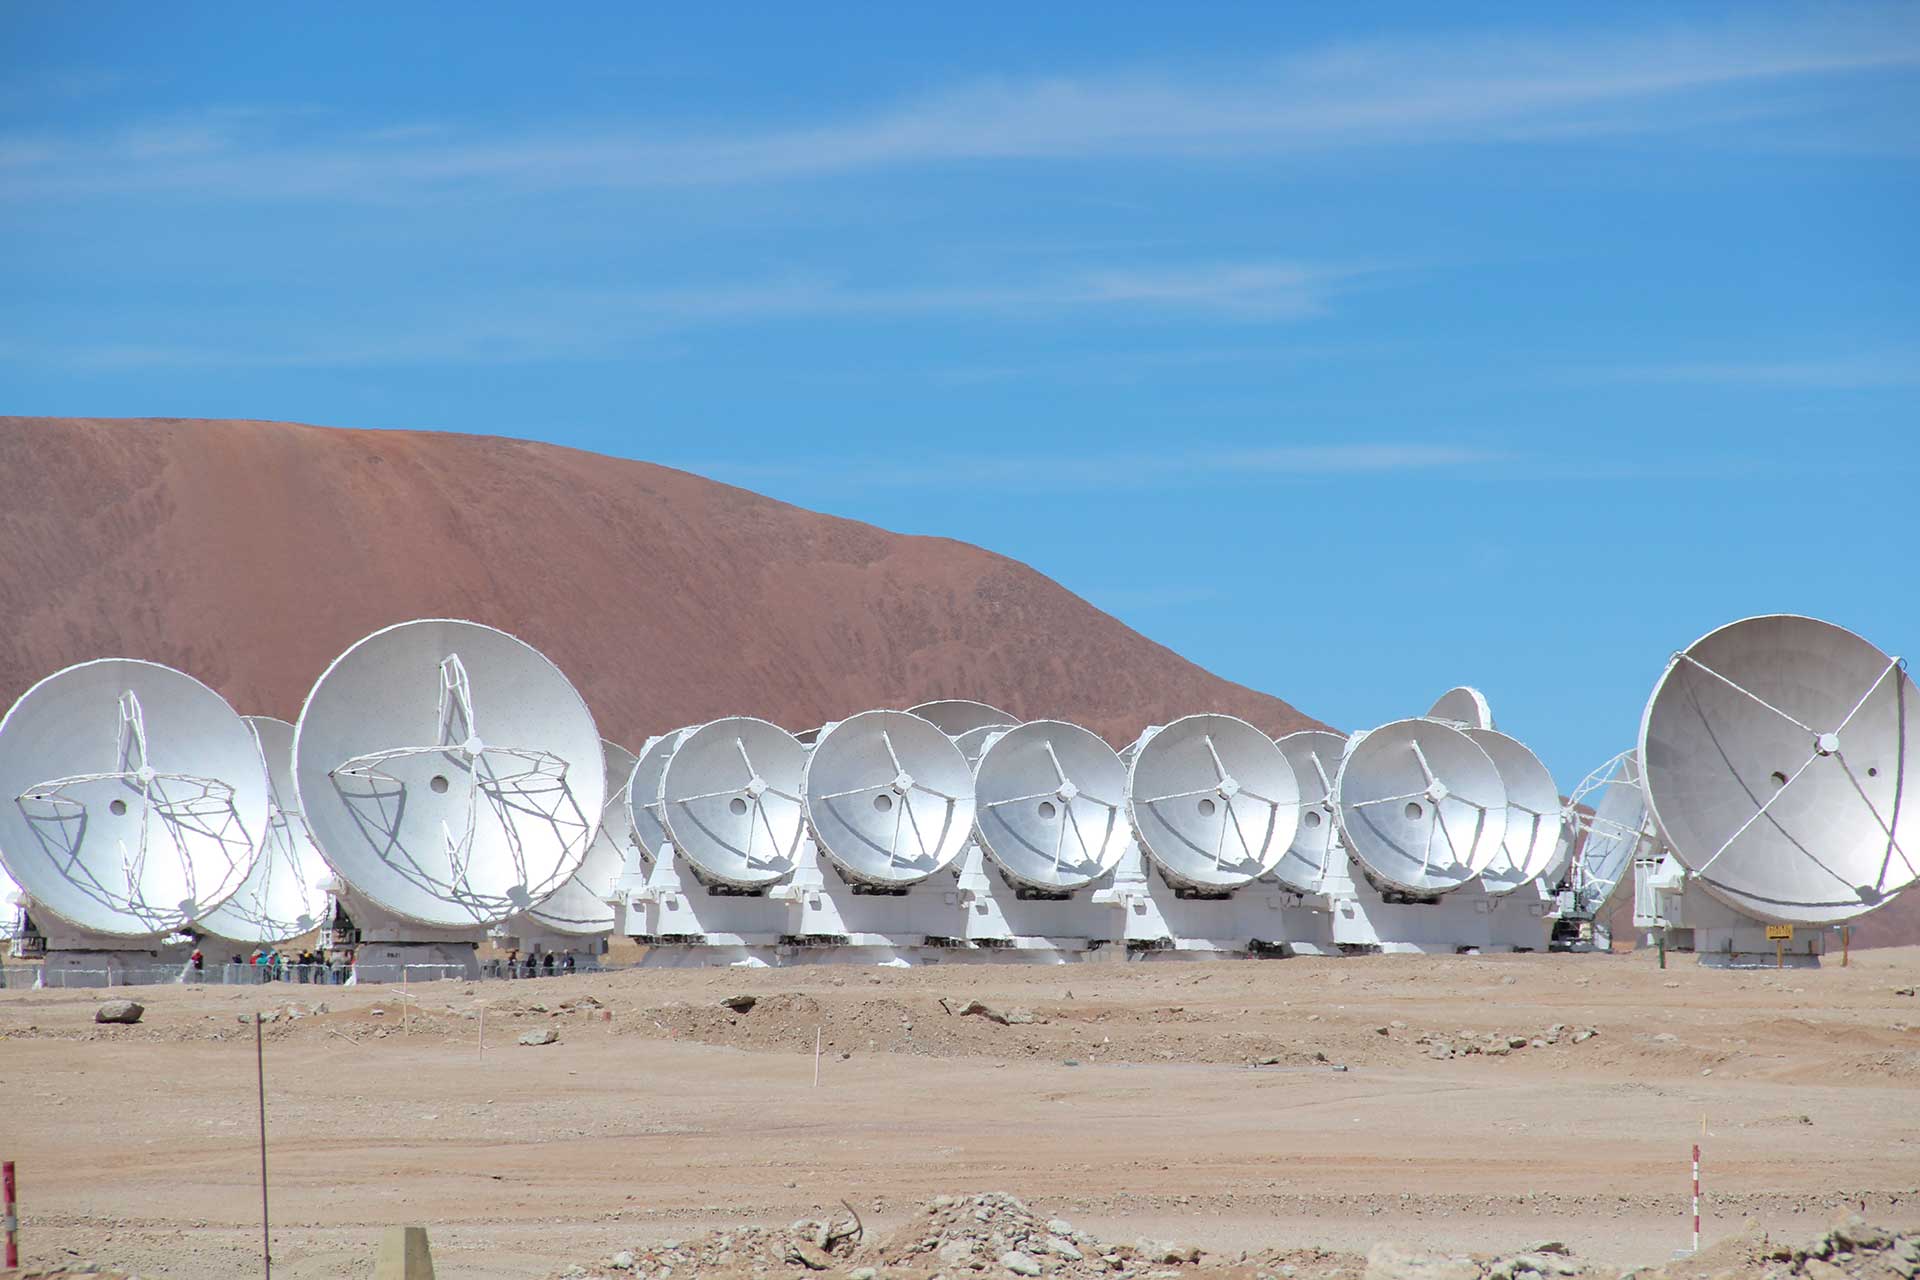

ALMA in its Compact Formation

ALMA's antennas can be rearranged to simulate a single, big telescope or a very widespread array. In this smaller configuration, 12-meter antennas join the 7-meter antennas that are always in a compact formation. ALMA, when it is in its compact formation, sees the faintest objects in the radio Universe.

Credit: N. Gugliucci, CosmoQuest